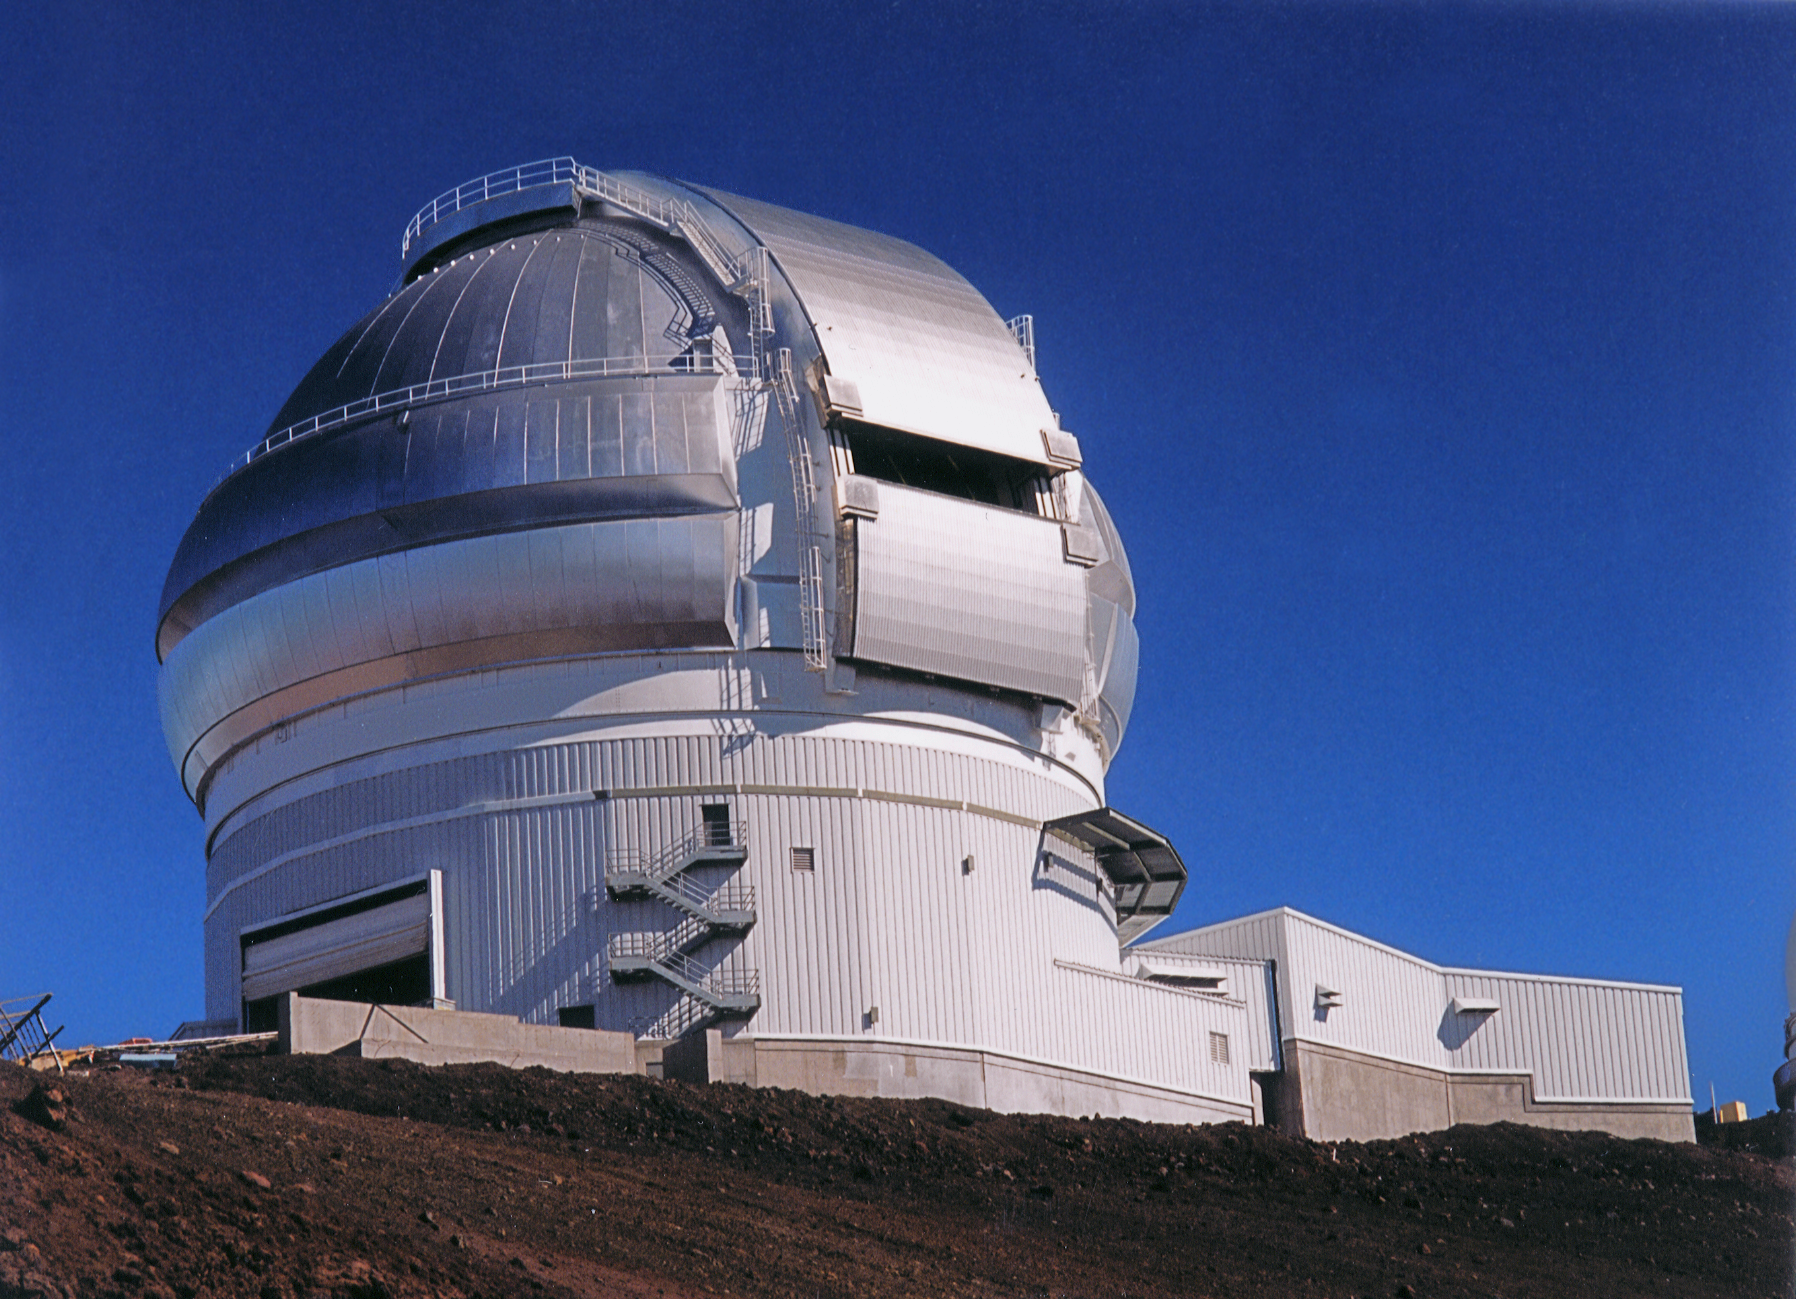

Gemini North Completed Dome

The completed Northern enclosure shortly after completion. April 17, 1998

Credit: International Gemini Observatory